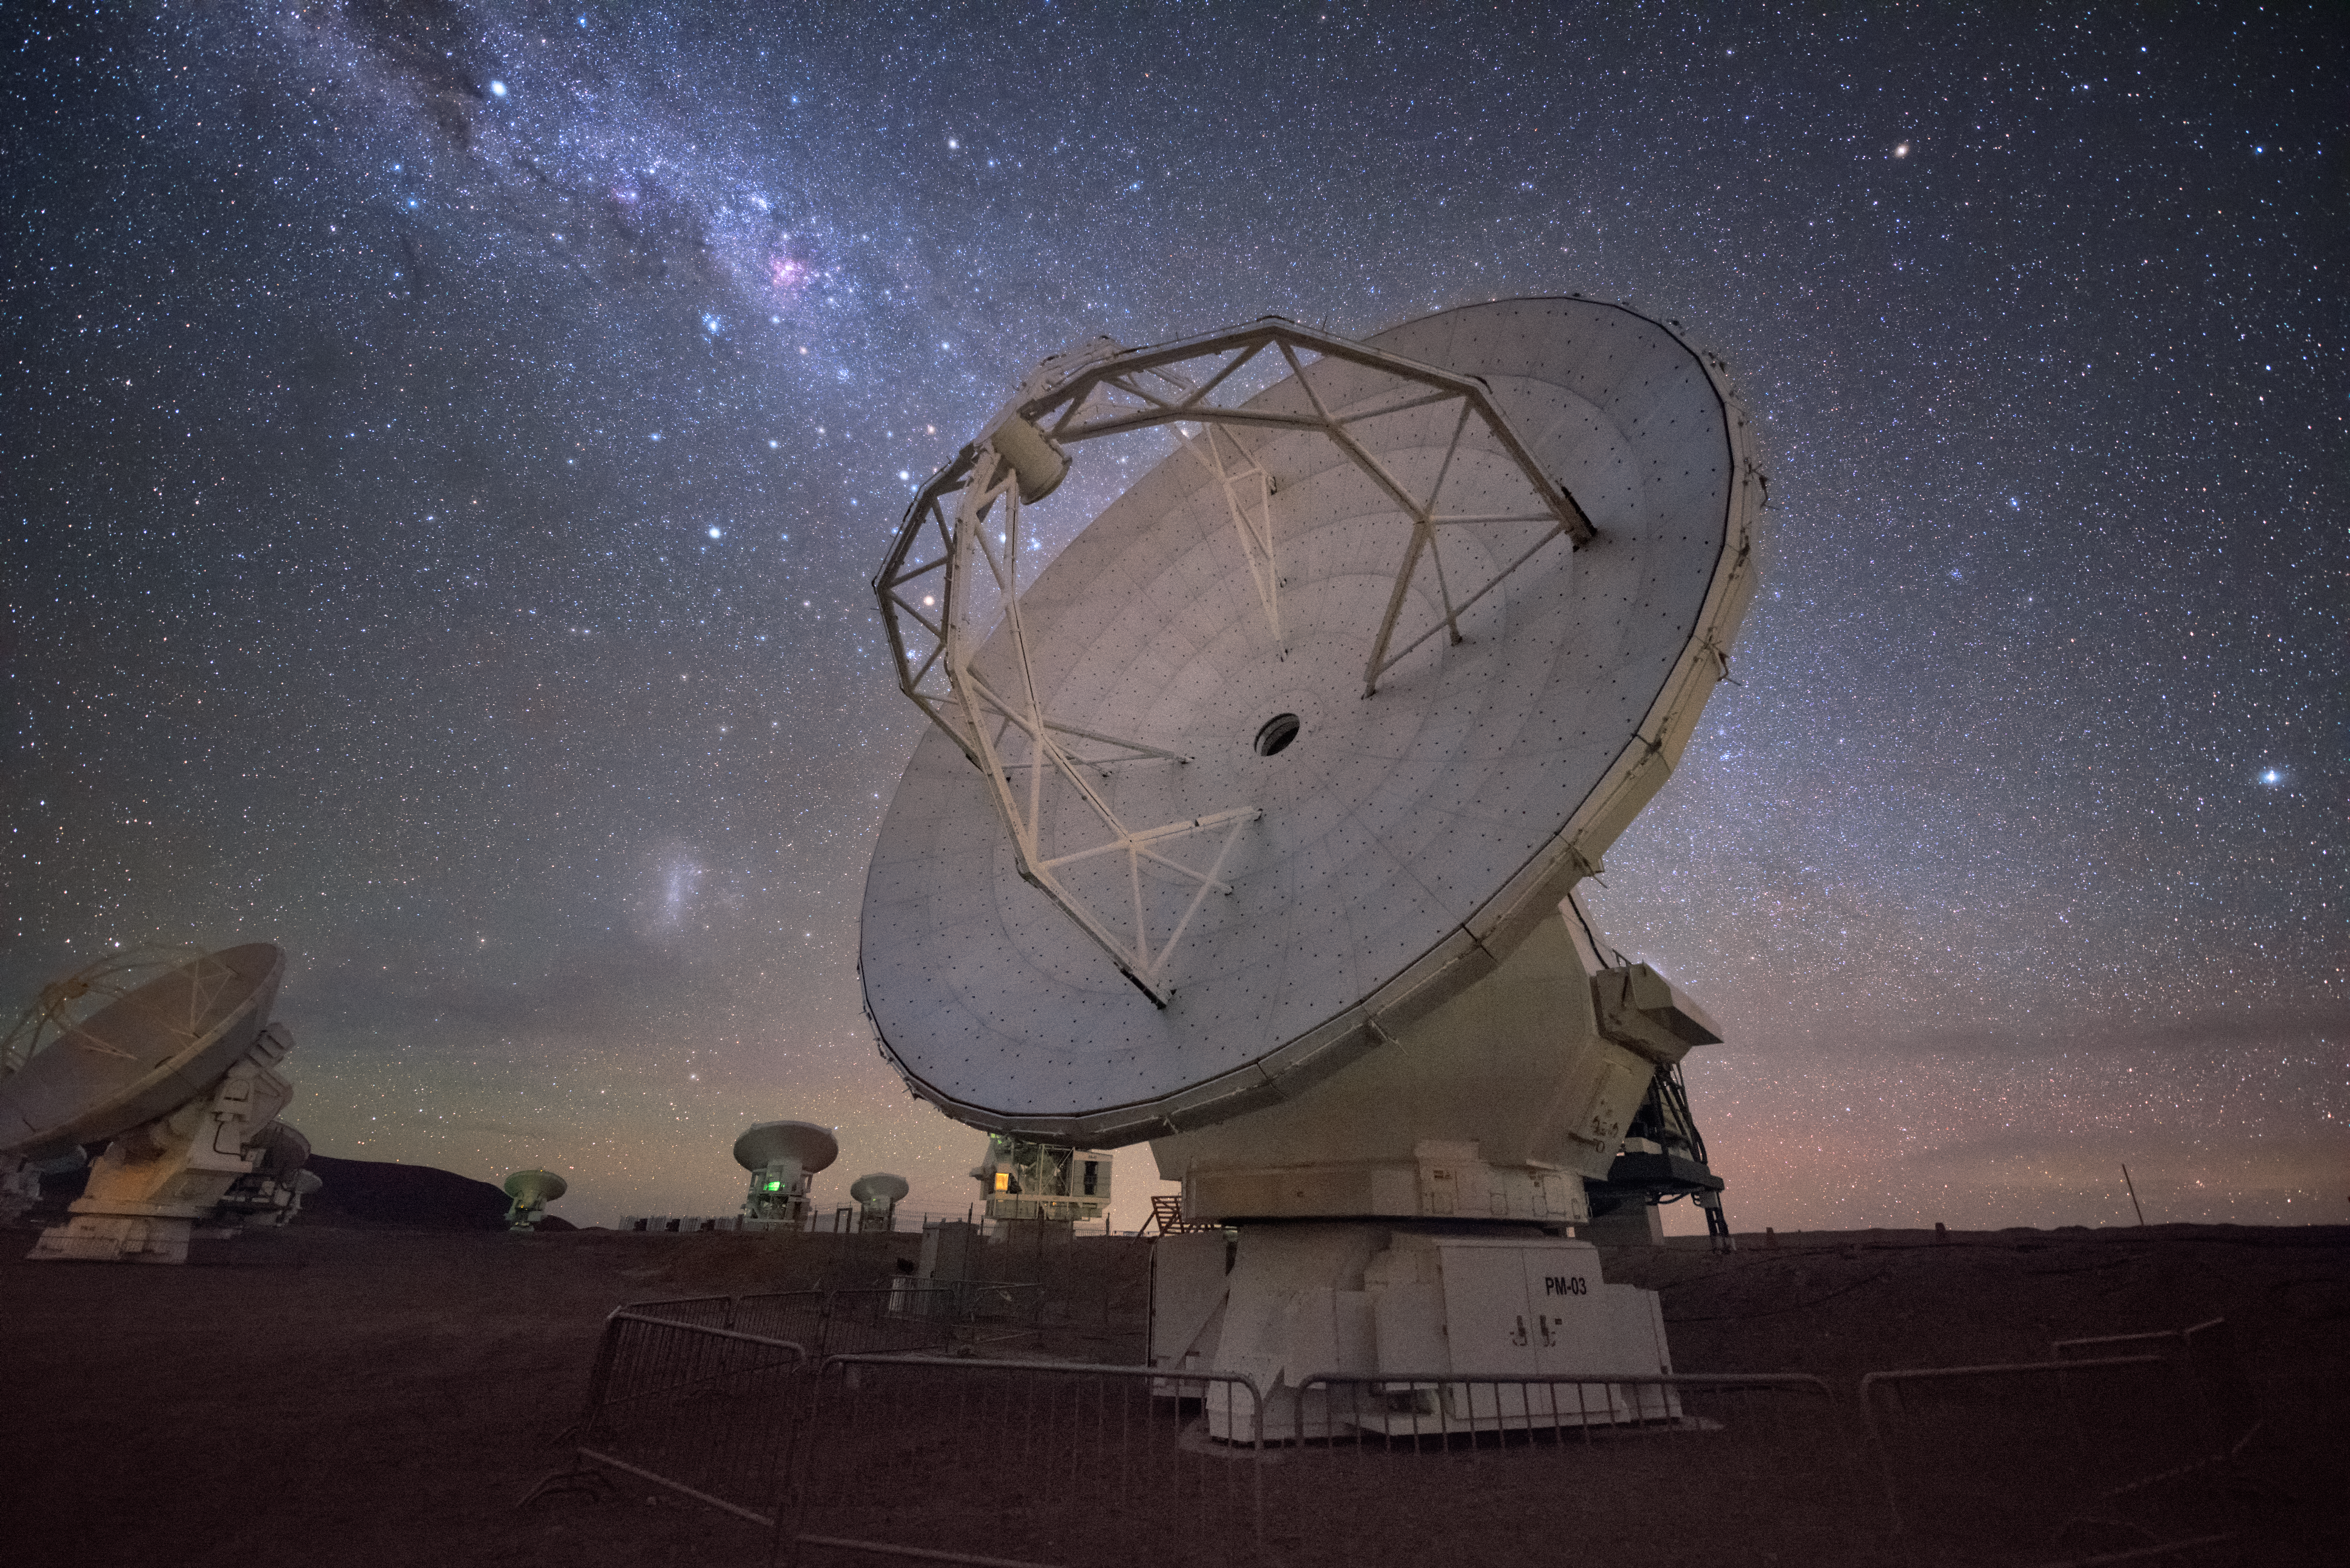

ALMA Milky Way alignment

In total, 66 separate antennas combine to form ALMA, the Atacama Large Millimetre/submillimetre Array. Located around 5000 metres up in the Chilean mountains, ALMA is the largest ground-based astronomical project in existence. The antennas are provided by North America, Europe and East Asia — a North American one is shown here.

The telescope scours the Universe in the radio range, studying the stunning, varied phenomena it has to offer.

Credit: ESO/Y. Beletsky